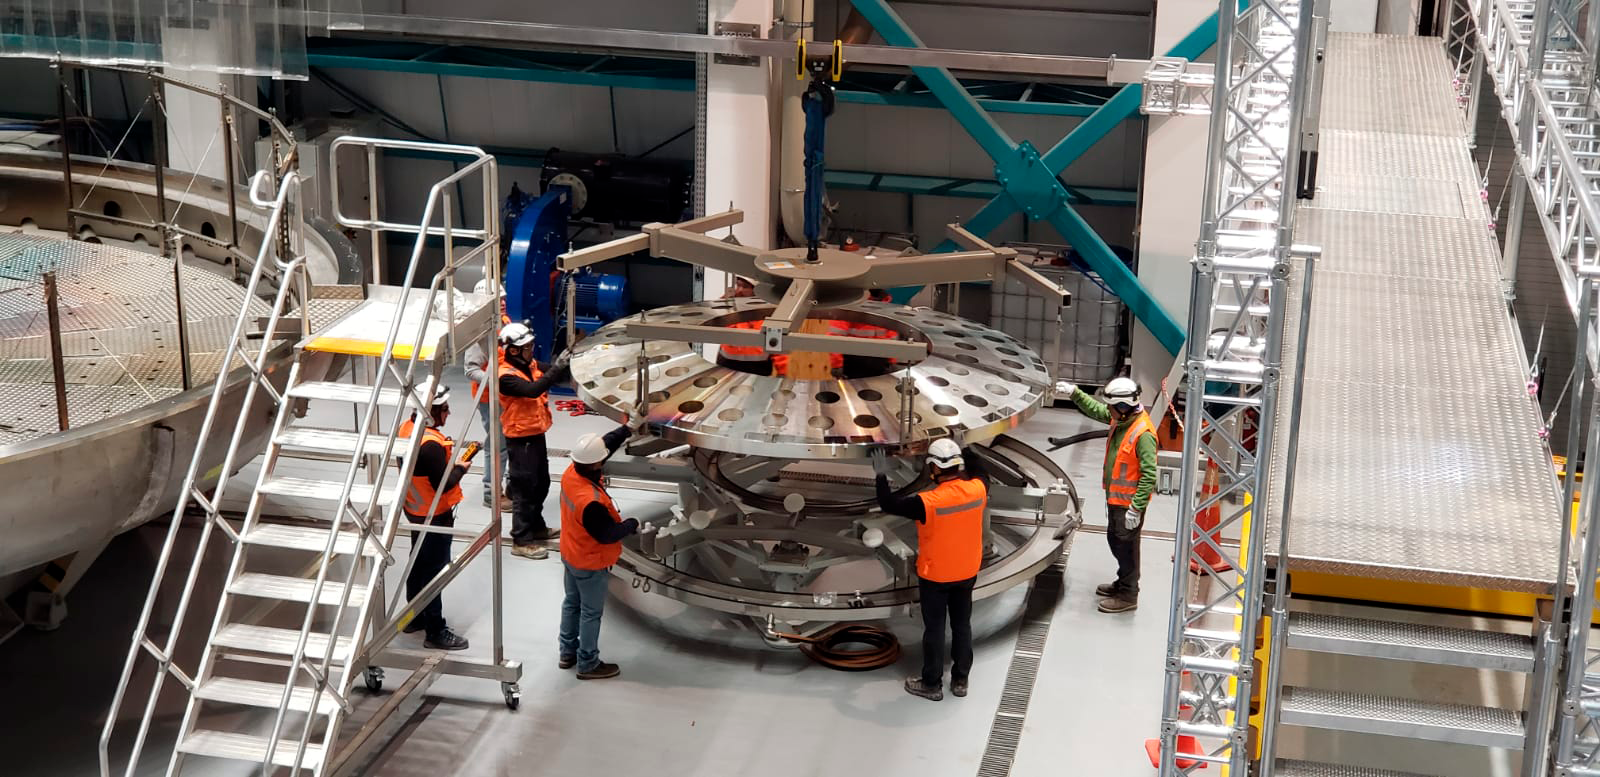

Coating of M2 Surrogate

The LSST Secondary Mirror (M2) surrogate was coated and then removed from the LSST Coating Chamber on May 17th. The surrogate is a "practice" mirror used for testing purposes.

Credit: Rubin Observatory/NSF/AURA